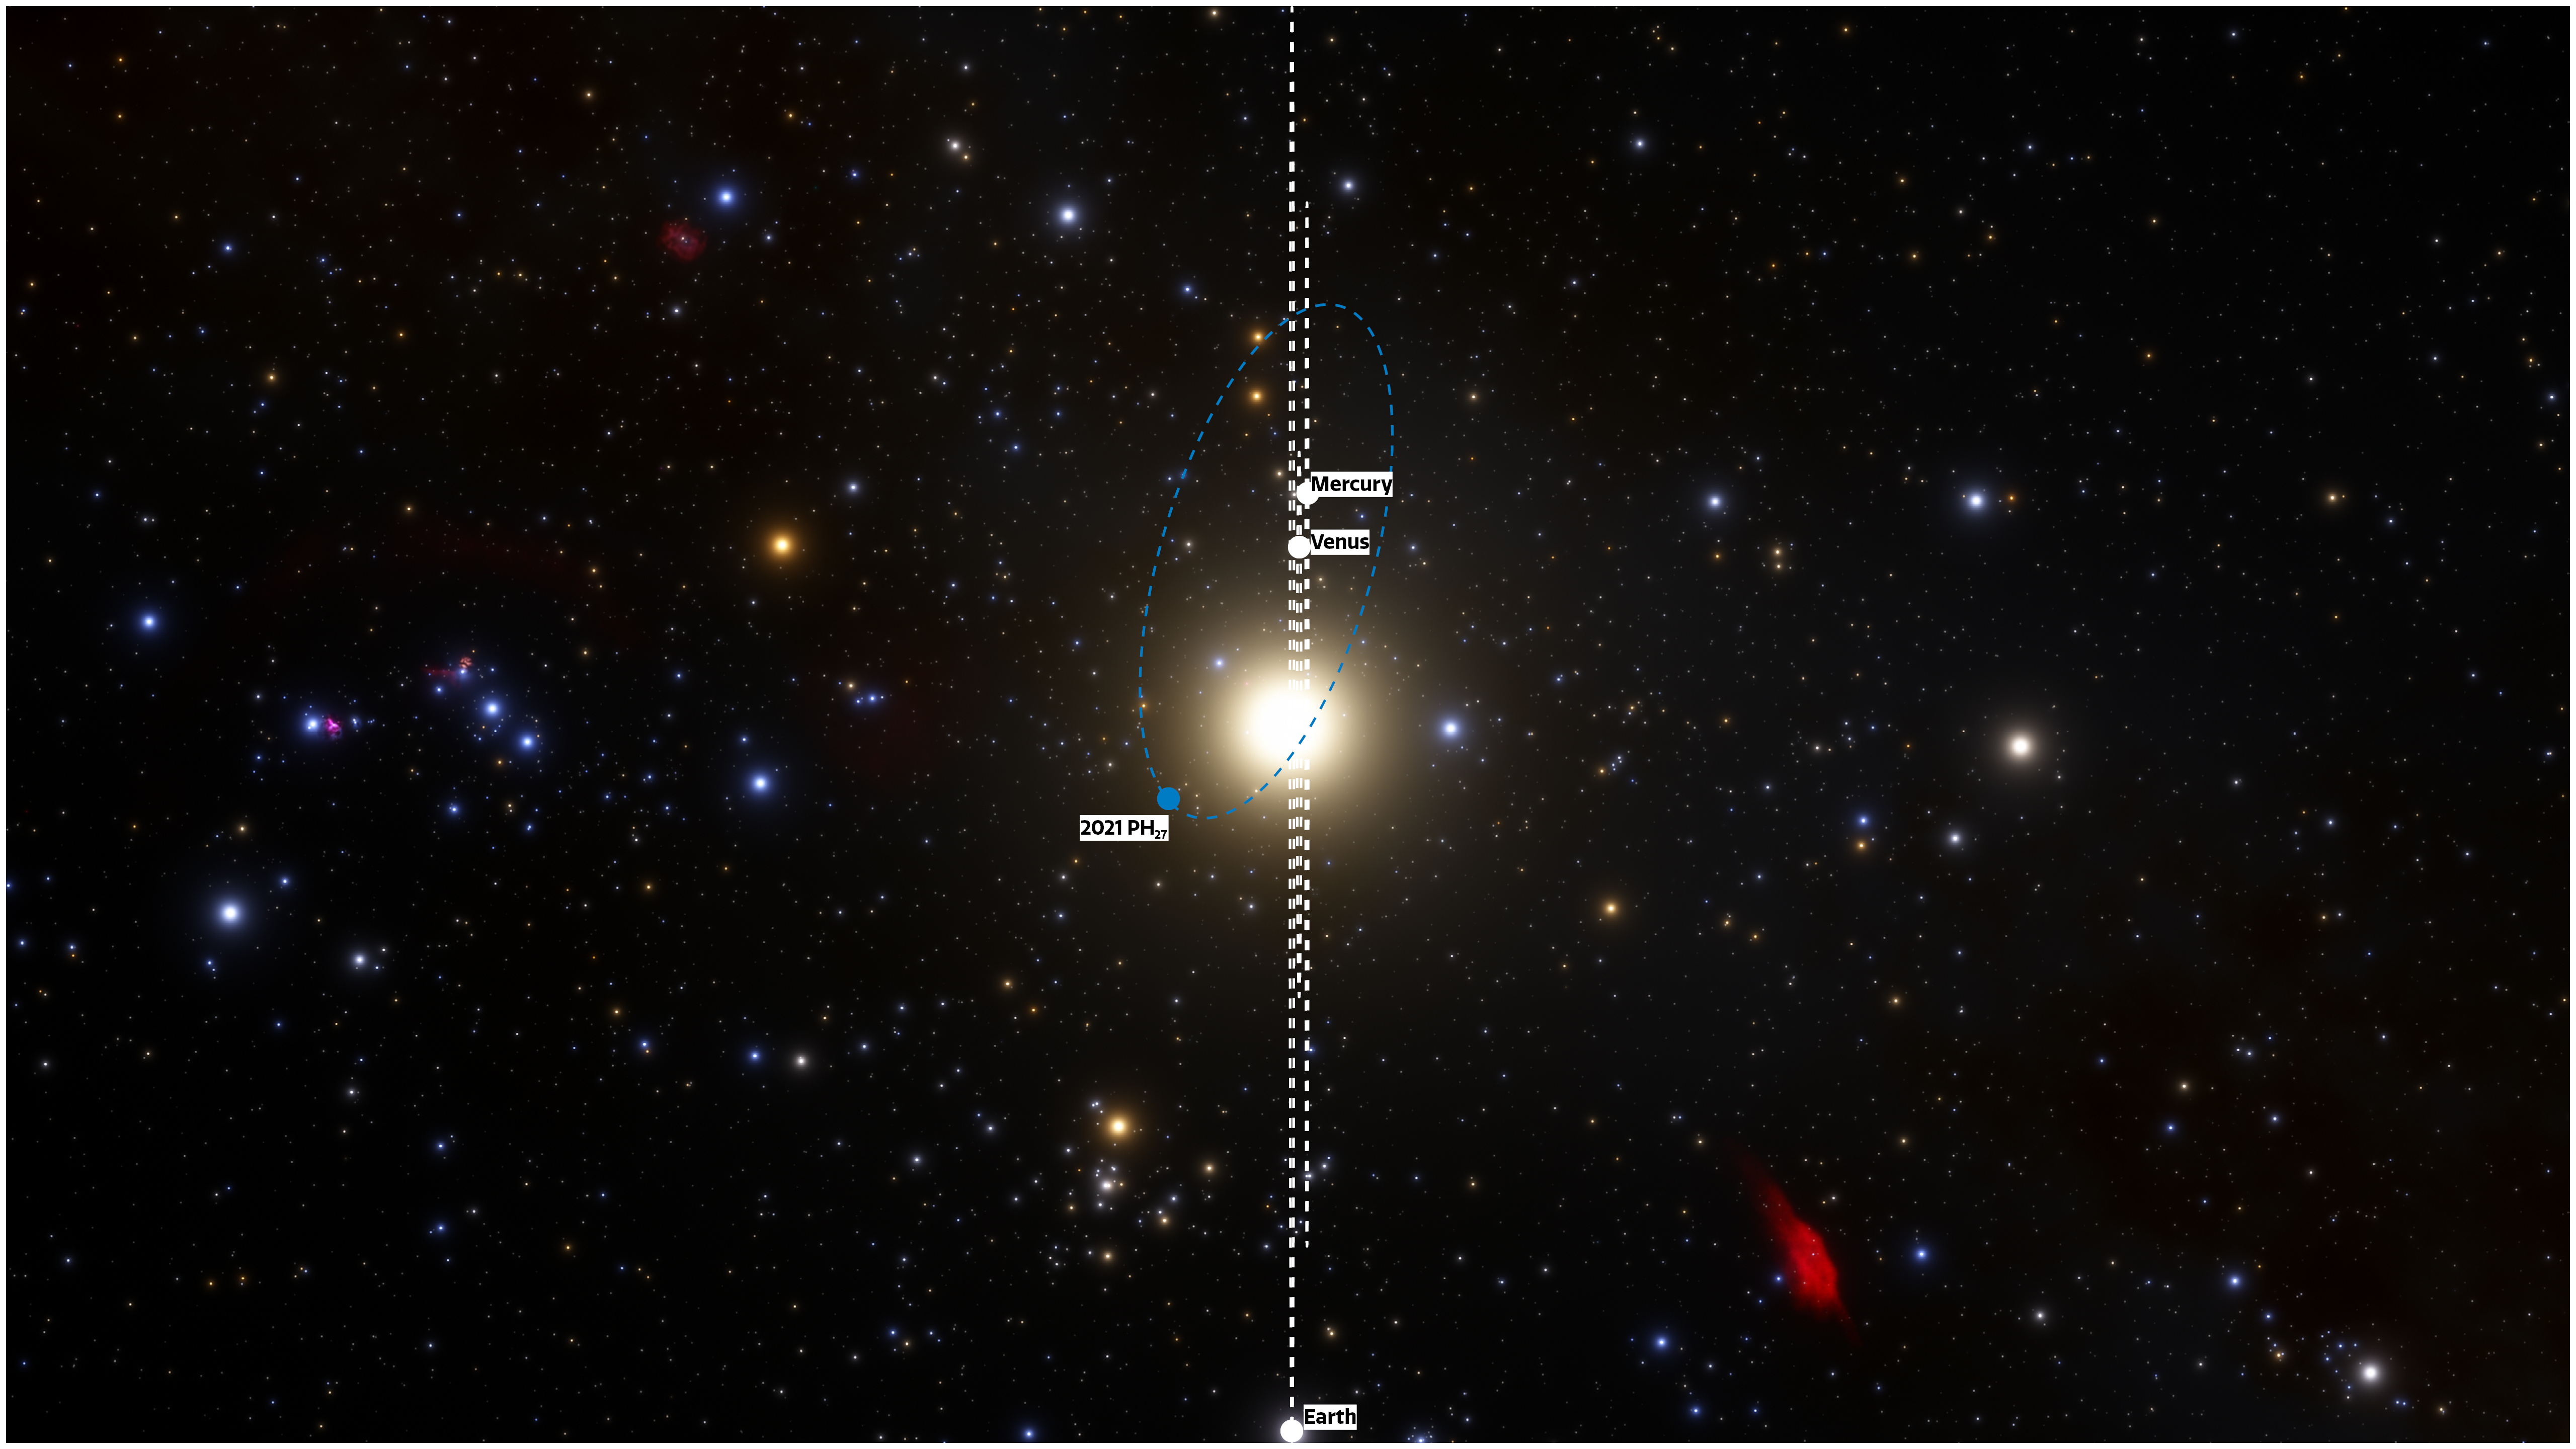

View of orbits face-on

The fastest orbital period asteroid in the Solar System has been discovered at NOIRLab’s CTIO using the powerful 570-megapixel Dark Energy Camera (DECam) in Chile — the Sun’s new nearest neighbor. The illustration shows the locations of the planets and the asteroid on the discovery night of 13 August 2021, as they would be seen from a vantage point in the plane of the Solar System. The relatively high inclination of 32 degrees means the asteroid could be an extinct comet from the outer Solar System that got captured into a short period orbit when passing near one of the terrestrial planets. Future observations will shed more light on its origins.

Credit: CTIO/NOIRLab/NSF/AURA/J. da Silva (Spaceengine)